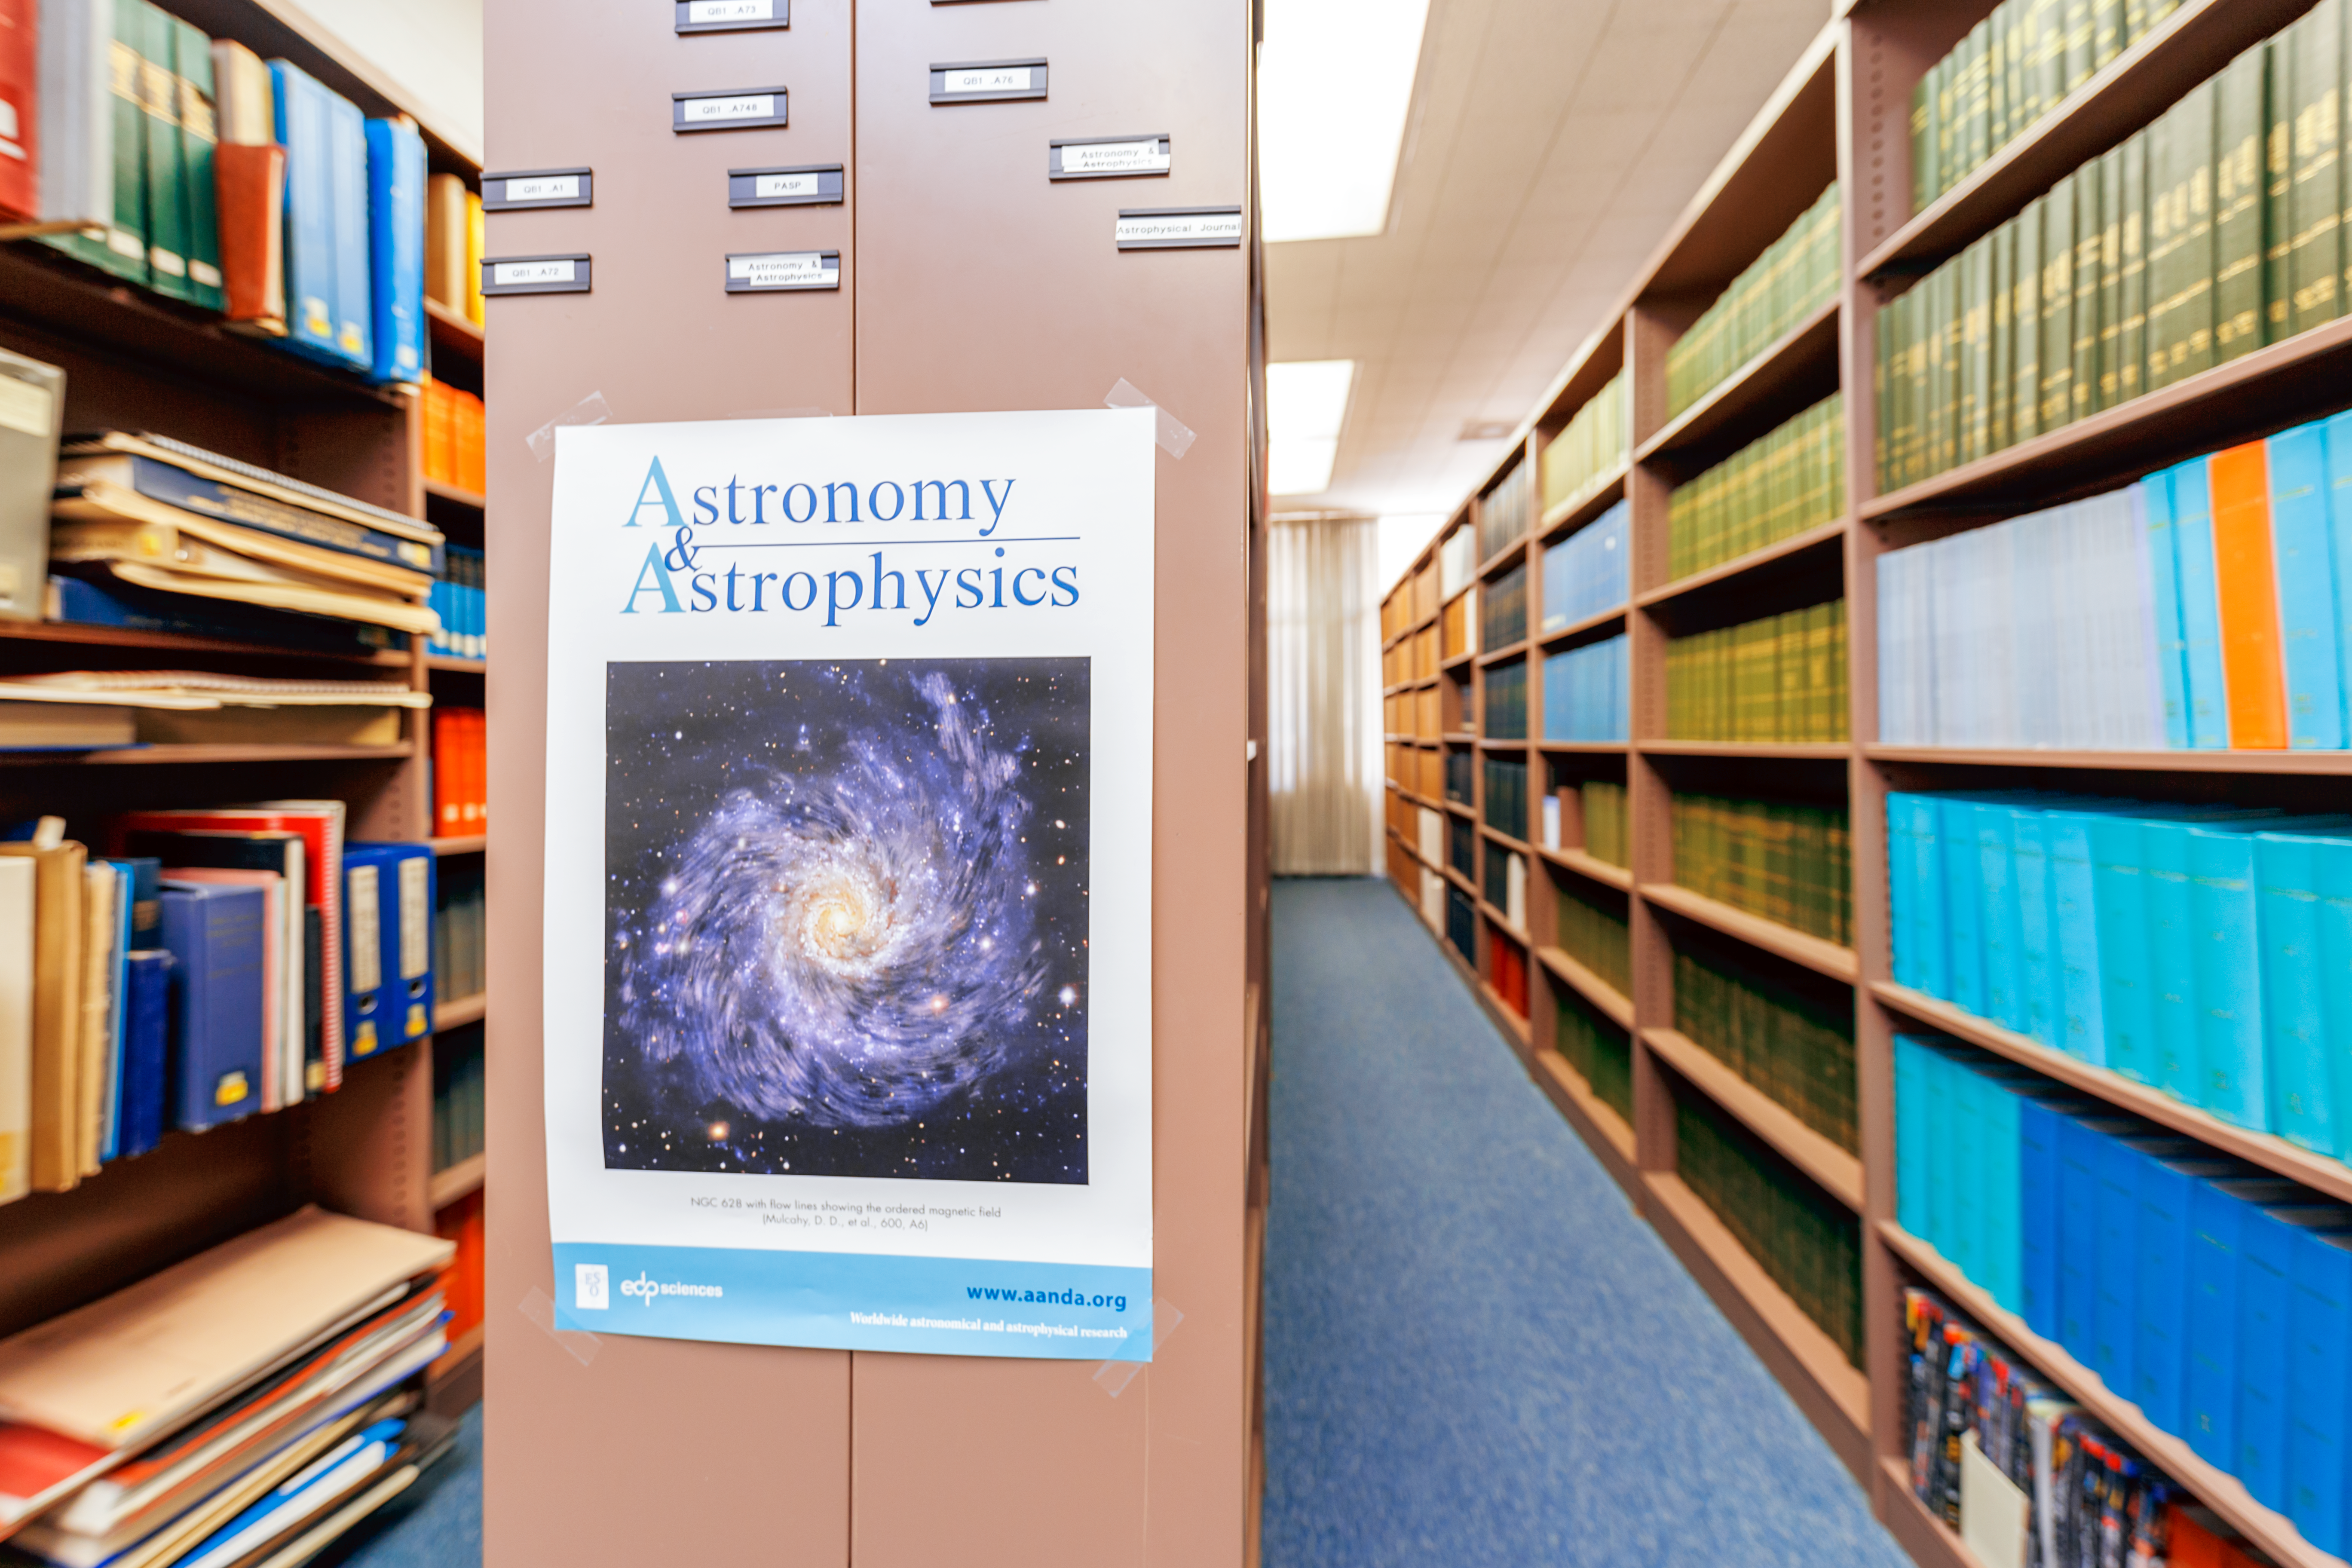

NOIRLab HQ Library

An astronomy poster inside the library at NOIRLab headquarters in Tucson, Arizona.

Credit: NOIRLab/NSF/AURA/P. Horálek